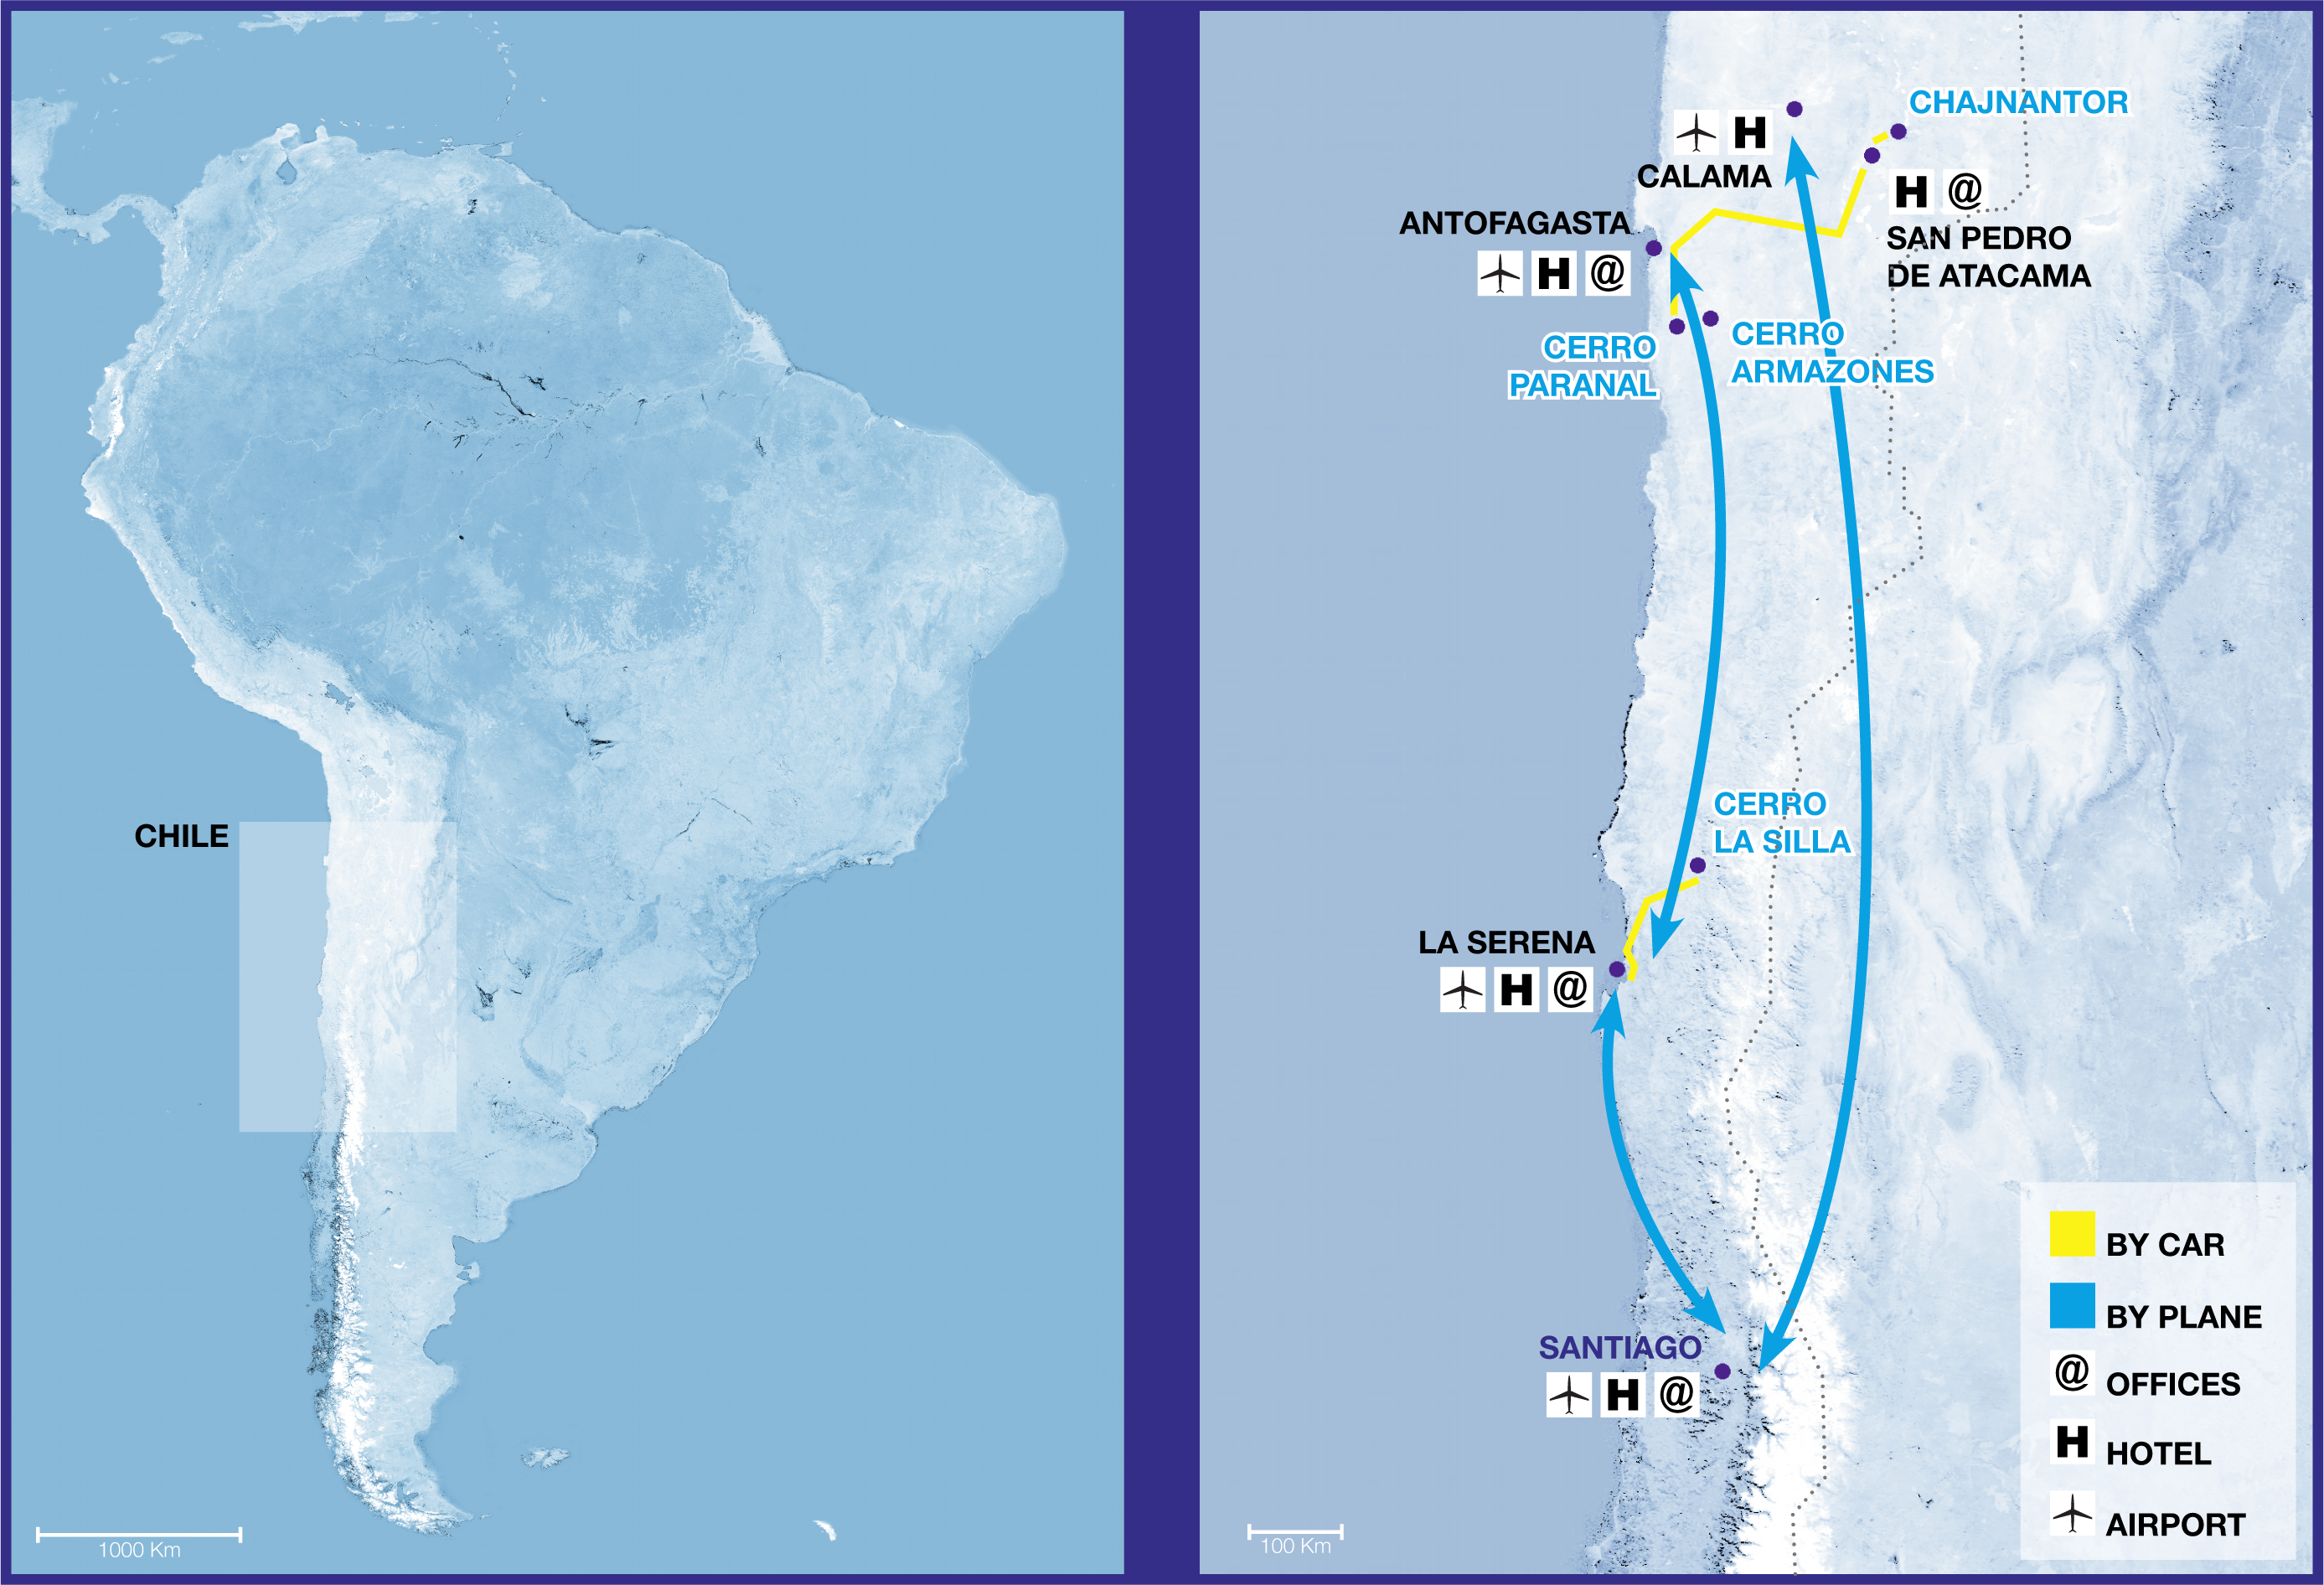

ESO observatories topographic route map

ESO operates observatories at three sites in Chile: Chajnantor, Cerro Paranal and Cerro La Silla (“Cerro” is the Spanish word for “Mountain”). In addition, ESO will construct the Extremely Large Telescope (ELT) at Cerro Armazones, near Paranal. This topographic map highlights the region in Chile in which the observatories are located and gives a magnified view of that area, showing the airports nearest to the sites and the connecting car routes, as well as the location of ESO offices. For details about the ESO sites and how to visit them please go to our Contacts page and the Visits to ESO Sites page.

Credit: ESO